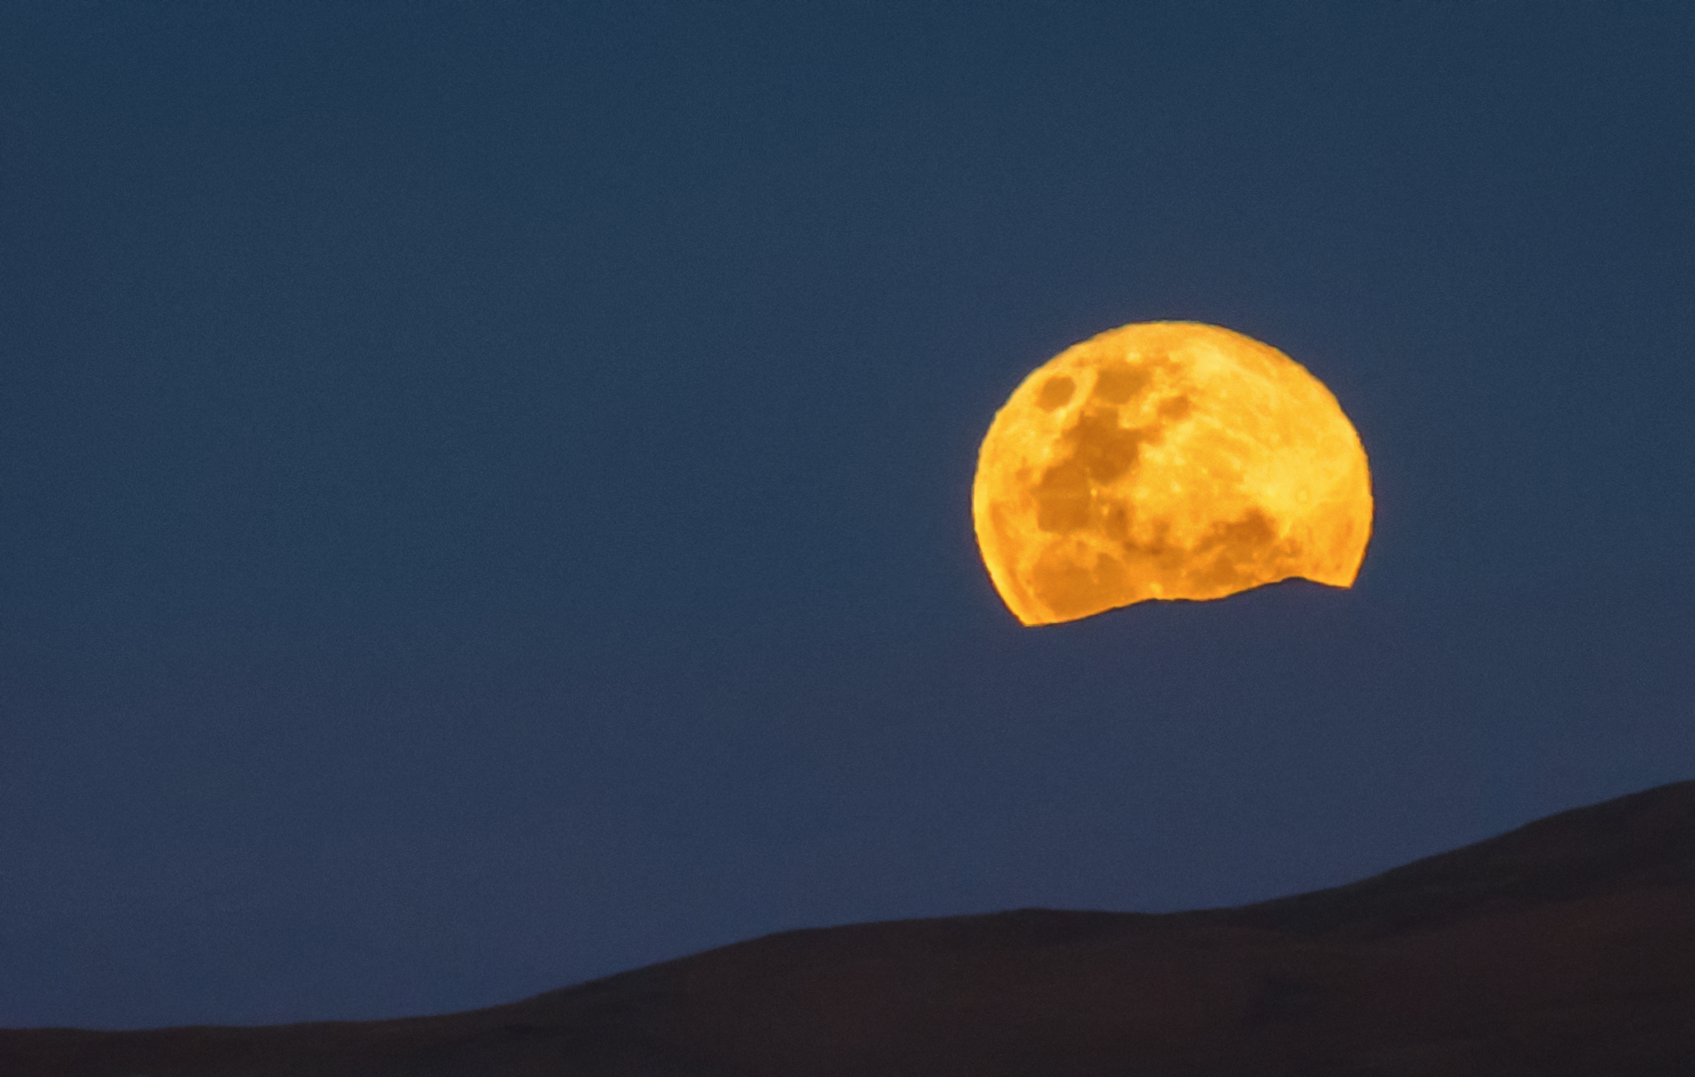

Moonrise at Paranal

In this spectacular image the moon is rising above the mountains surrounding the Paranal Observatory.

Credit: G. Brammer/ESO